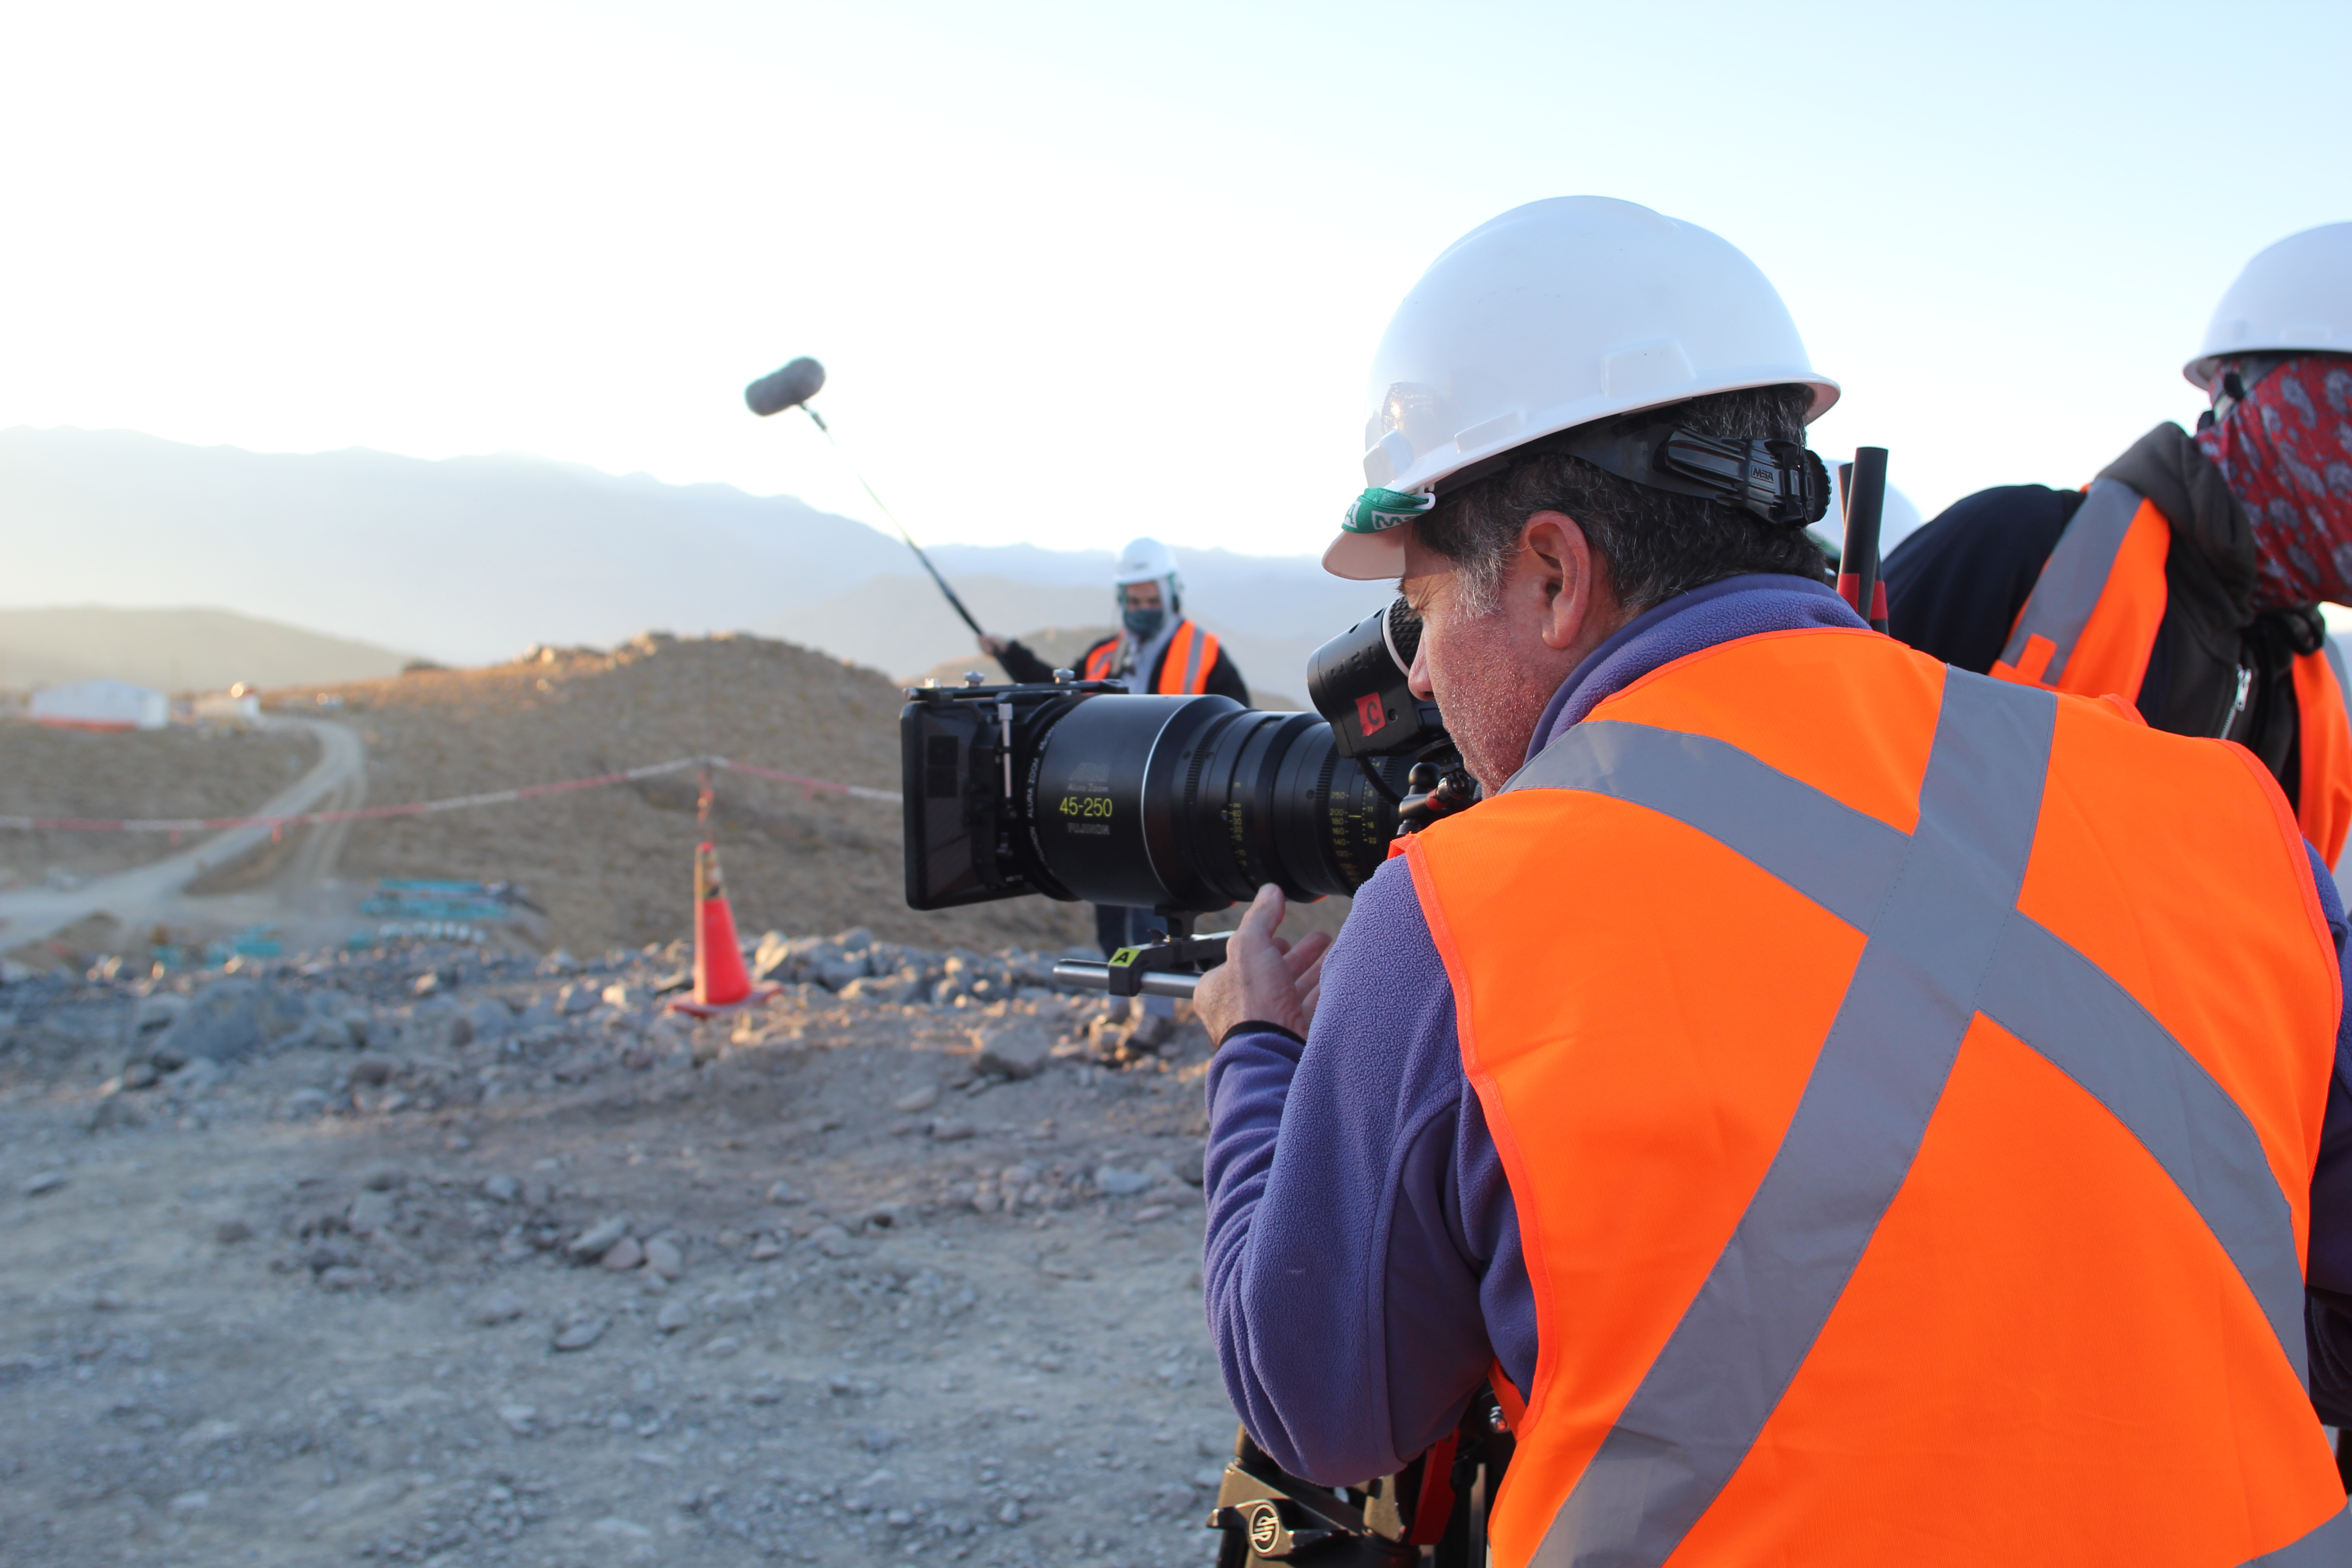

Cerro Pachón Multimedia Shoot

LSST Graphic Designer Emily Acosta traveled from Tucson to Cerro Pachón to meet a nine-member multimedia team directed by Alison Rose of Inigo Films and to coordinate with Eduardo so the media team’s work didn’t interfere with ongoing construction activities. Inigo Films was contracted to document the current state of construction via drone film footage, time-lapse sequences, panorama images, and fulldome clips. The assets will be archived in LSST’s upcoming digital asset management system for project viewing and later use in Education and Public Outreach (EPO) programs.

Credit: Rubin Observatory/NSF/AURA